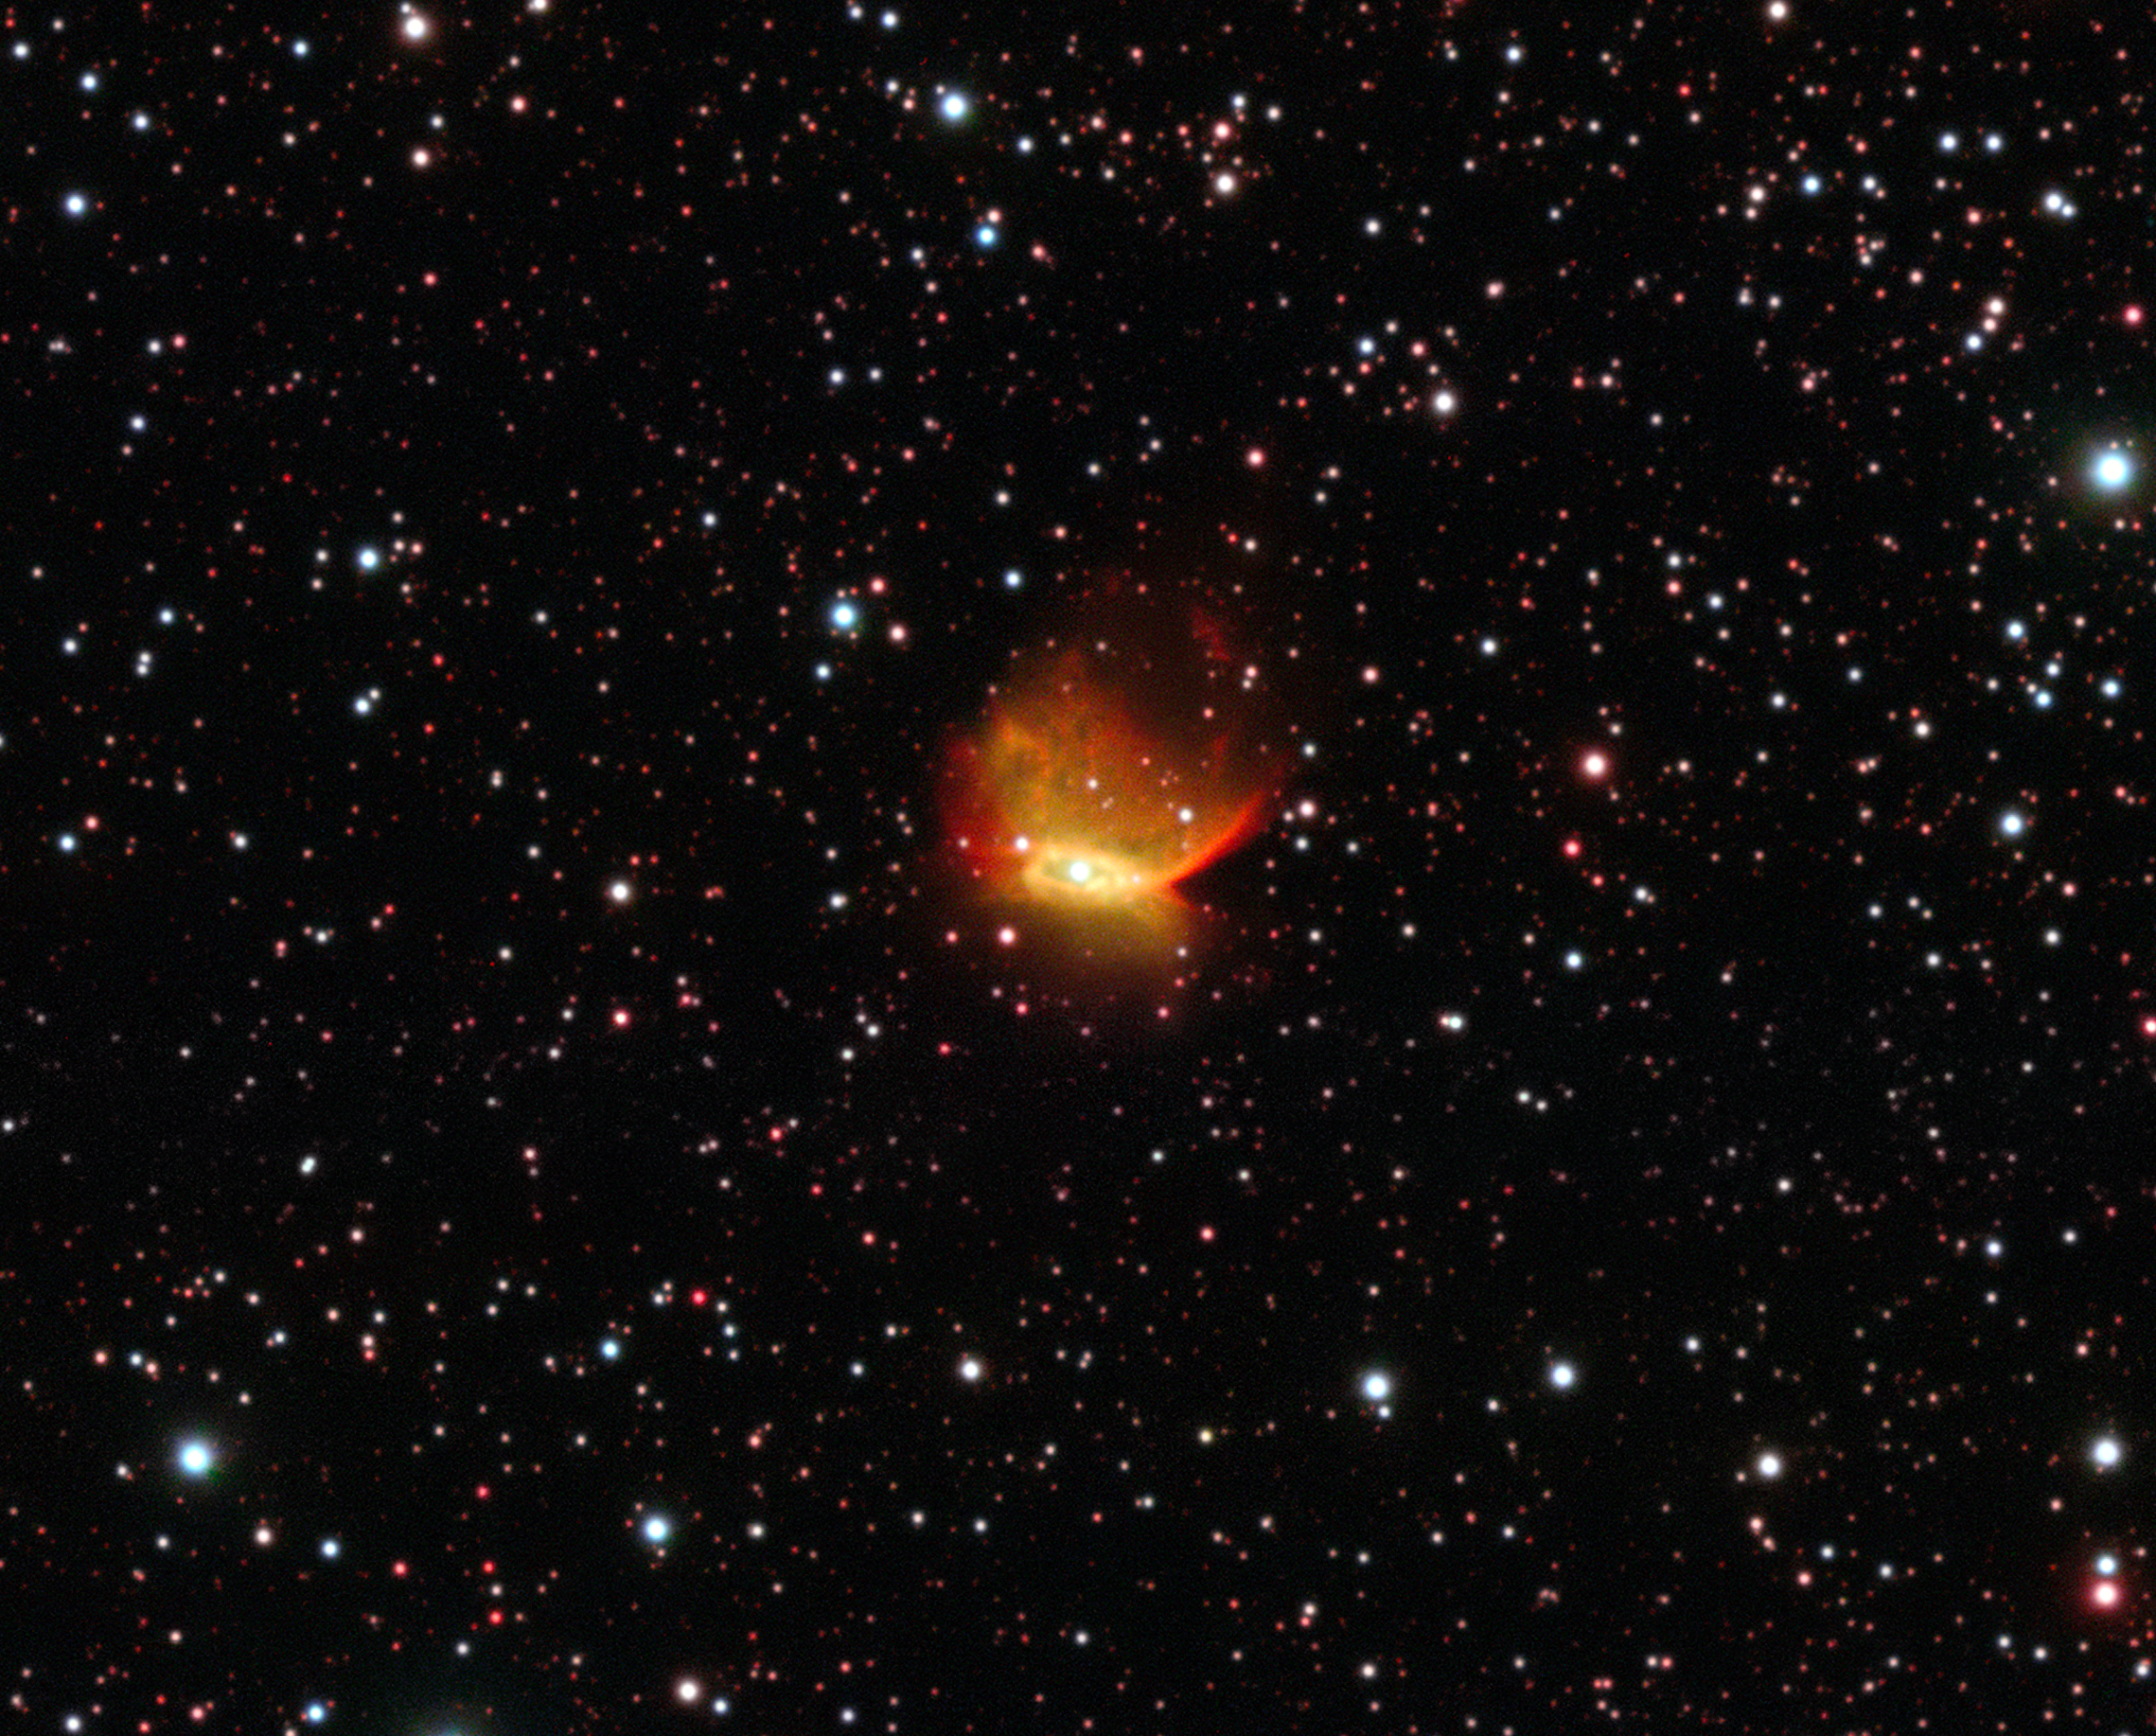

Image of the planetary nebula Henize 2-428 from the Very Large Telescope

This image of the unusual planetary nebula was obtained using ESO’s Very Large Telescope at the Paranal Observatory in Chile. In the heart of this colourful nebula lies a unique object consisting of two white dwarf stars, each with a mass a little less than that of the Sun. These stars are expected to slowly draw closer to each other and merge in around 700 million years. This event will create a dazzling supernova of Type Ia and destroy both stars.

Credit: ESO